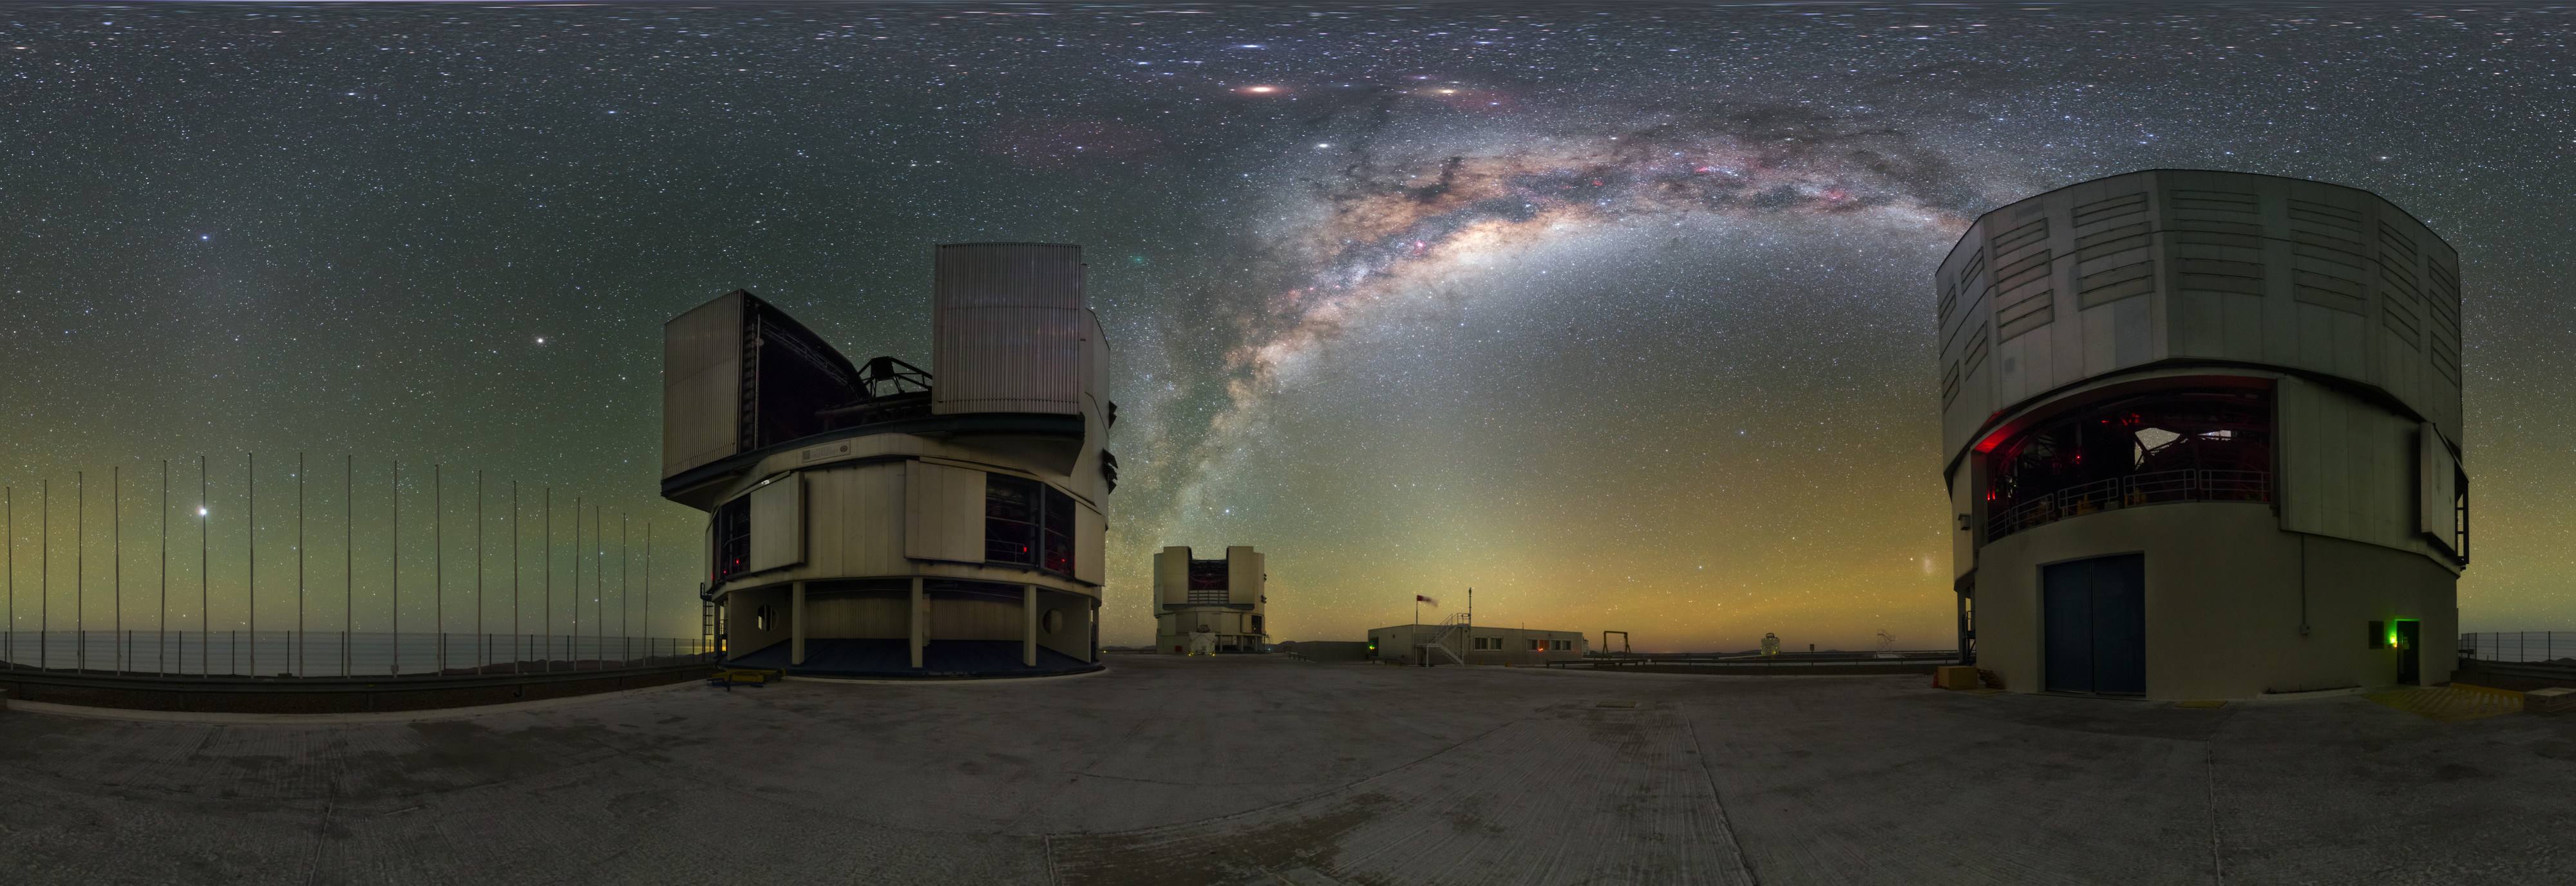

A Green Nomad above Giants

It may not be as famous as Halley’s Comet, but Comet 252P/LINEAR can still put on a show! In late March 2016, the comet made one of the closest approaches to Earth of all comets in history — just over 5.3 million kilometres distant, compared to Halley’s closest approach of 87 million kilometres. The light of Comet 252P/LINEAR is not elongated in a classic tail, but instead appears as a soft round glow, tinged green due to molecules of diatomic carbon fluorescing in the sunlight. This image from April 2016 captures the distinctly green comet: you can spot it just above the Milky Way, between the galaxy’s starry arch and the Very Large Telescope (VLT) Unit Telescope at the centre of the frame.

ESO’s VLT is located at the Paranal Observatory in Chile, an ideal location for comet-spotting. Paranal is one of the most spectacular observatories in the world, situated in the seemingly infinite Atacama Desert under the dark skies of the southern hemisphere. Comets are not the only treasure visible in these skies: the Milky Way puts on its nightly spectacle, its rich interstellar clouds bejewelled with stars, the diverse colours of natural airglow shine near the horizon, and high above sit two planets. In this sweeping panorama, they form a slightly distorted triangle that includes the red supergiant star Antares, with the intense shine of Mars to the left and the whitish glow of the gas giant Saturn beneath.

Credit: ESO/P. Horálek